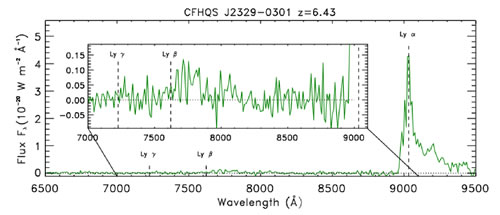

GMOS South spectrum of the highest redshift quasar known at z = 6.43

GMOS South spectrum of the highest redshift quasar known at z = 6.43. The wavelength interval between the Lyman alpha peak and the point at which the flux drops to zero at ~8950Å gives the size of the quasar proximity zone.

Credit: International Gemini Observatory/NOIRLab/NSF/AURA